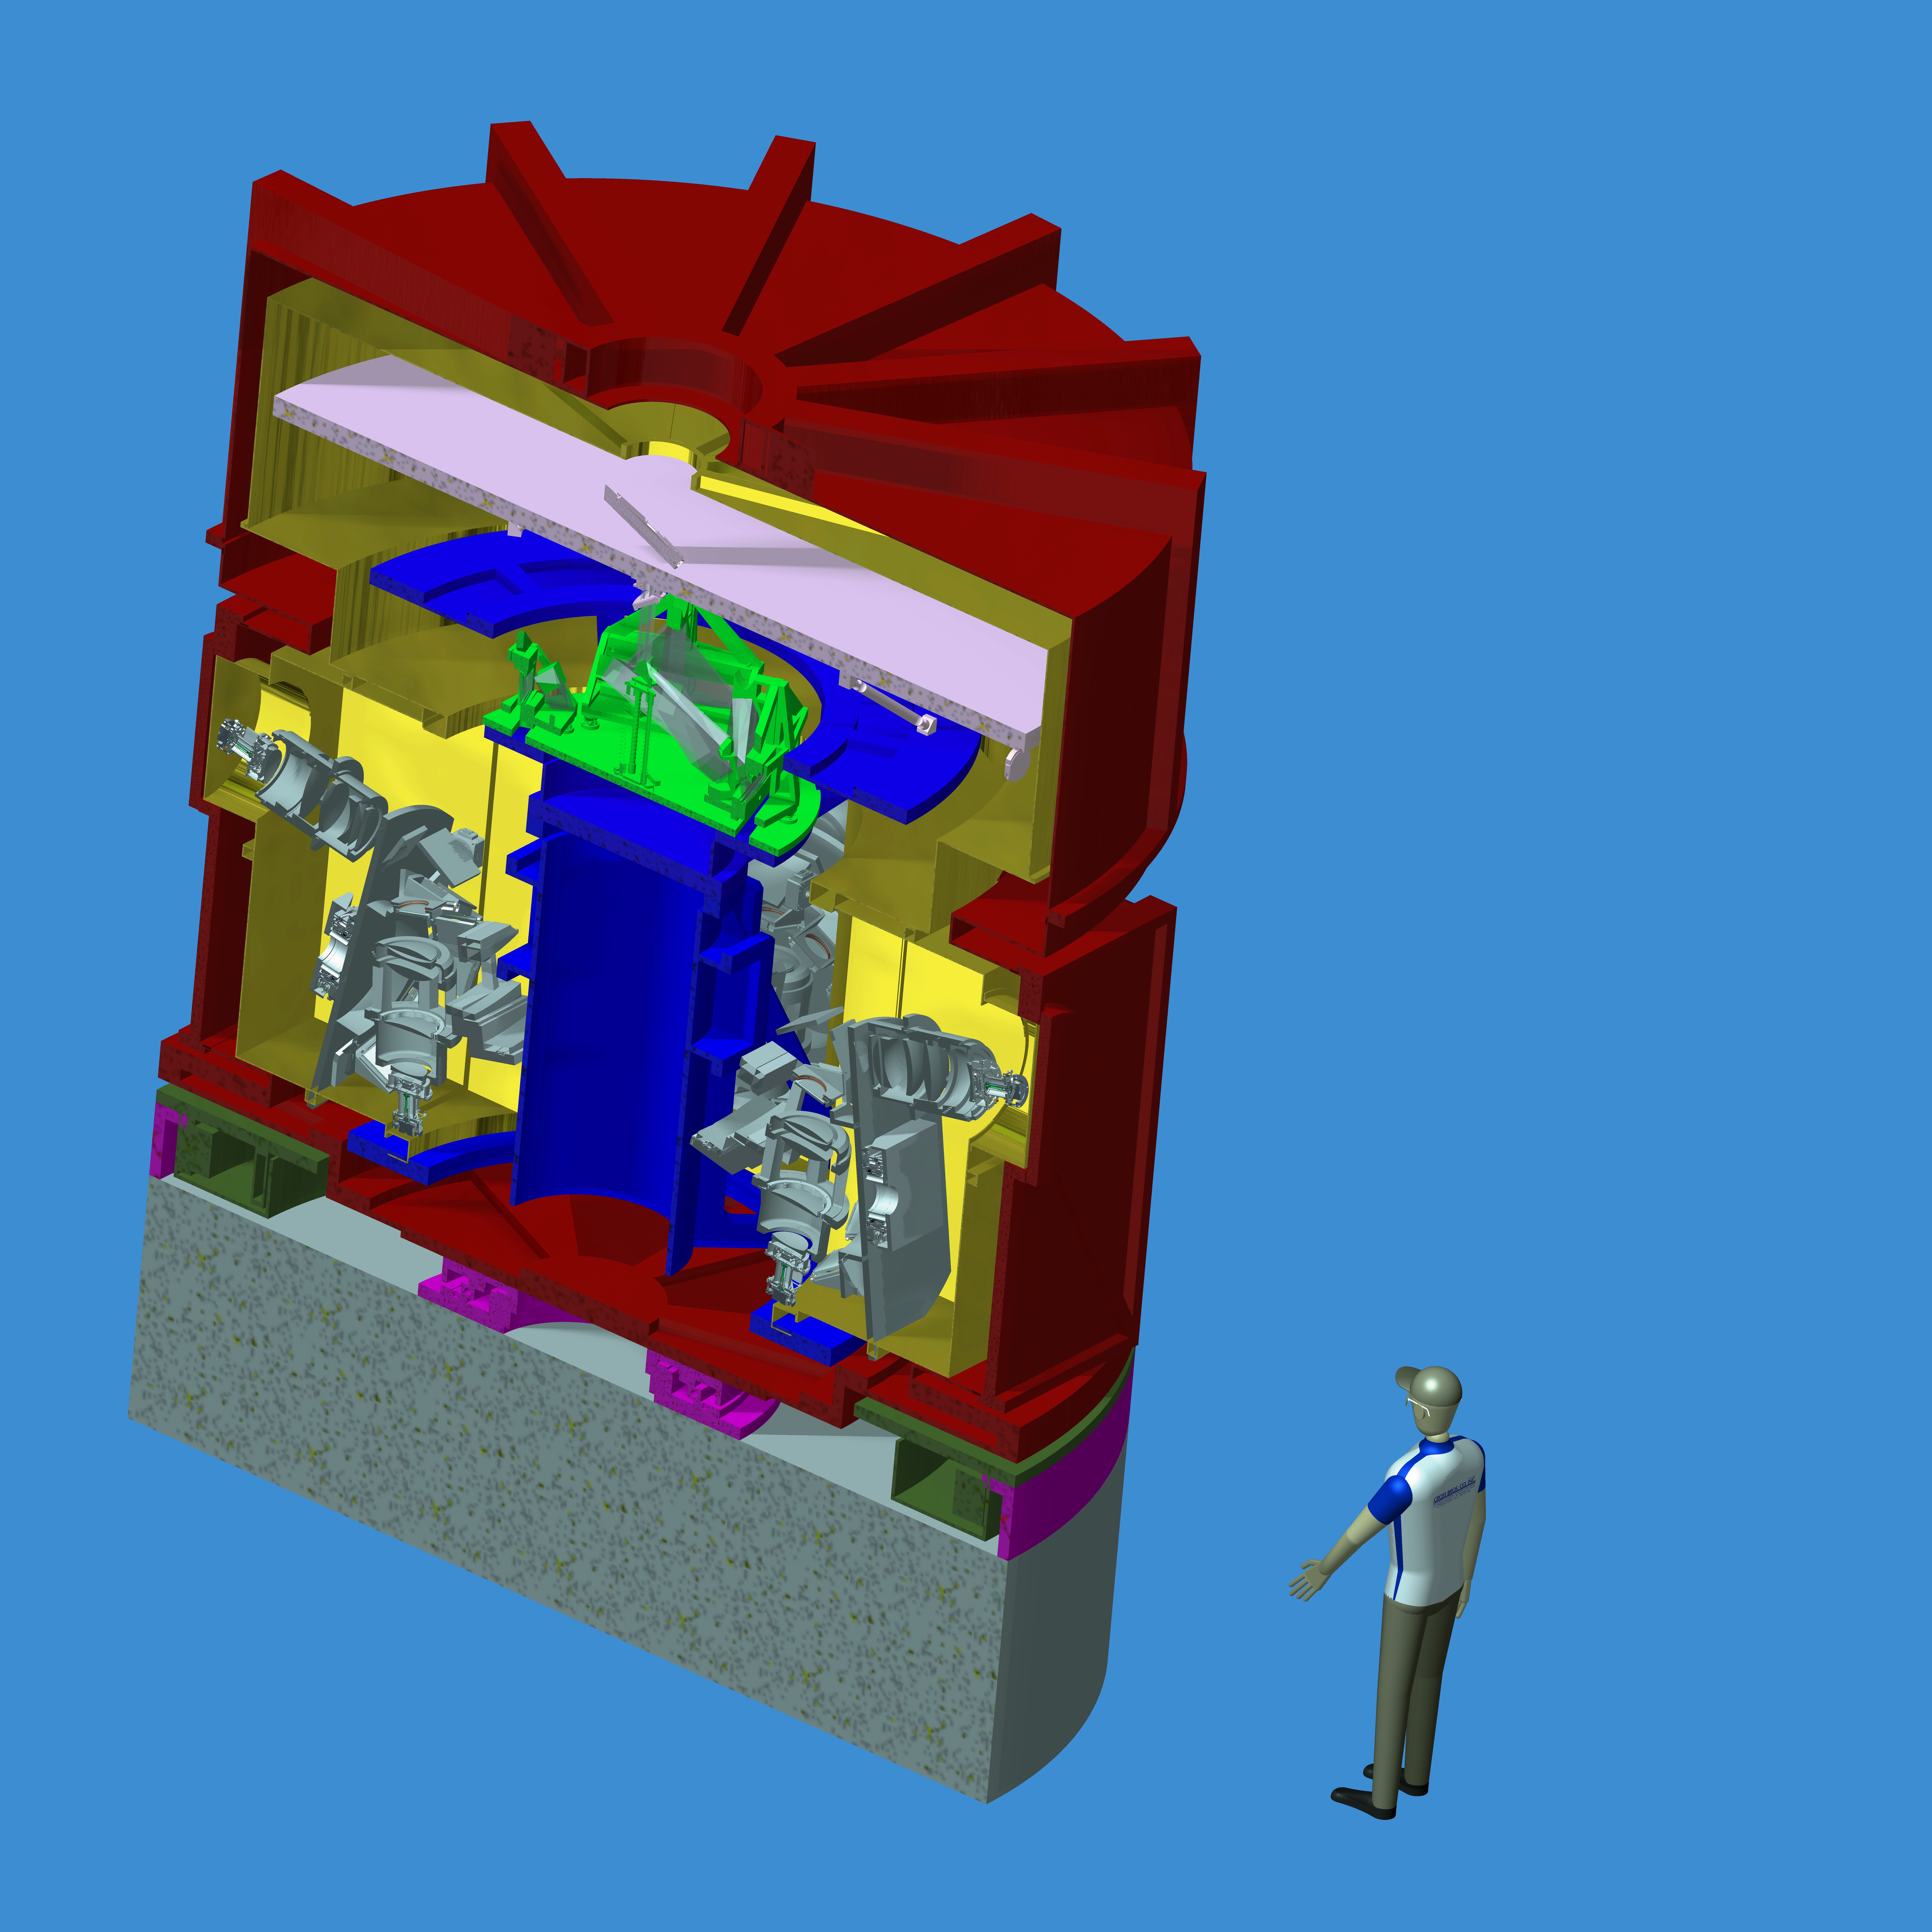

Engineering view of the HARMONI spectrograph for the E-ELT

HARMONI, or the High Angular Resolution Monolithic Optical and Near-infrared Integral field spectrograph, will be one of the first-light instruments installed on the E-ELT and will function as the workhorse instrument for visible light and near-infrared spectroscopy in the wavelength range 0.5–2.4 µm.

This engineering drawing shows a cutaway view of the instrument’s complex optics.

Credit: ESO/HARMONI consortium